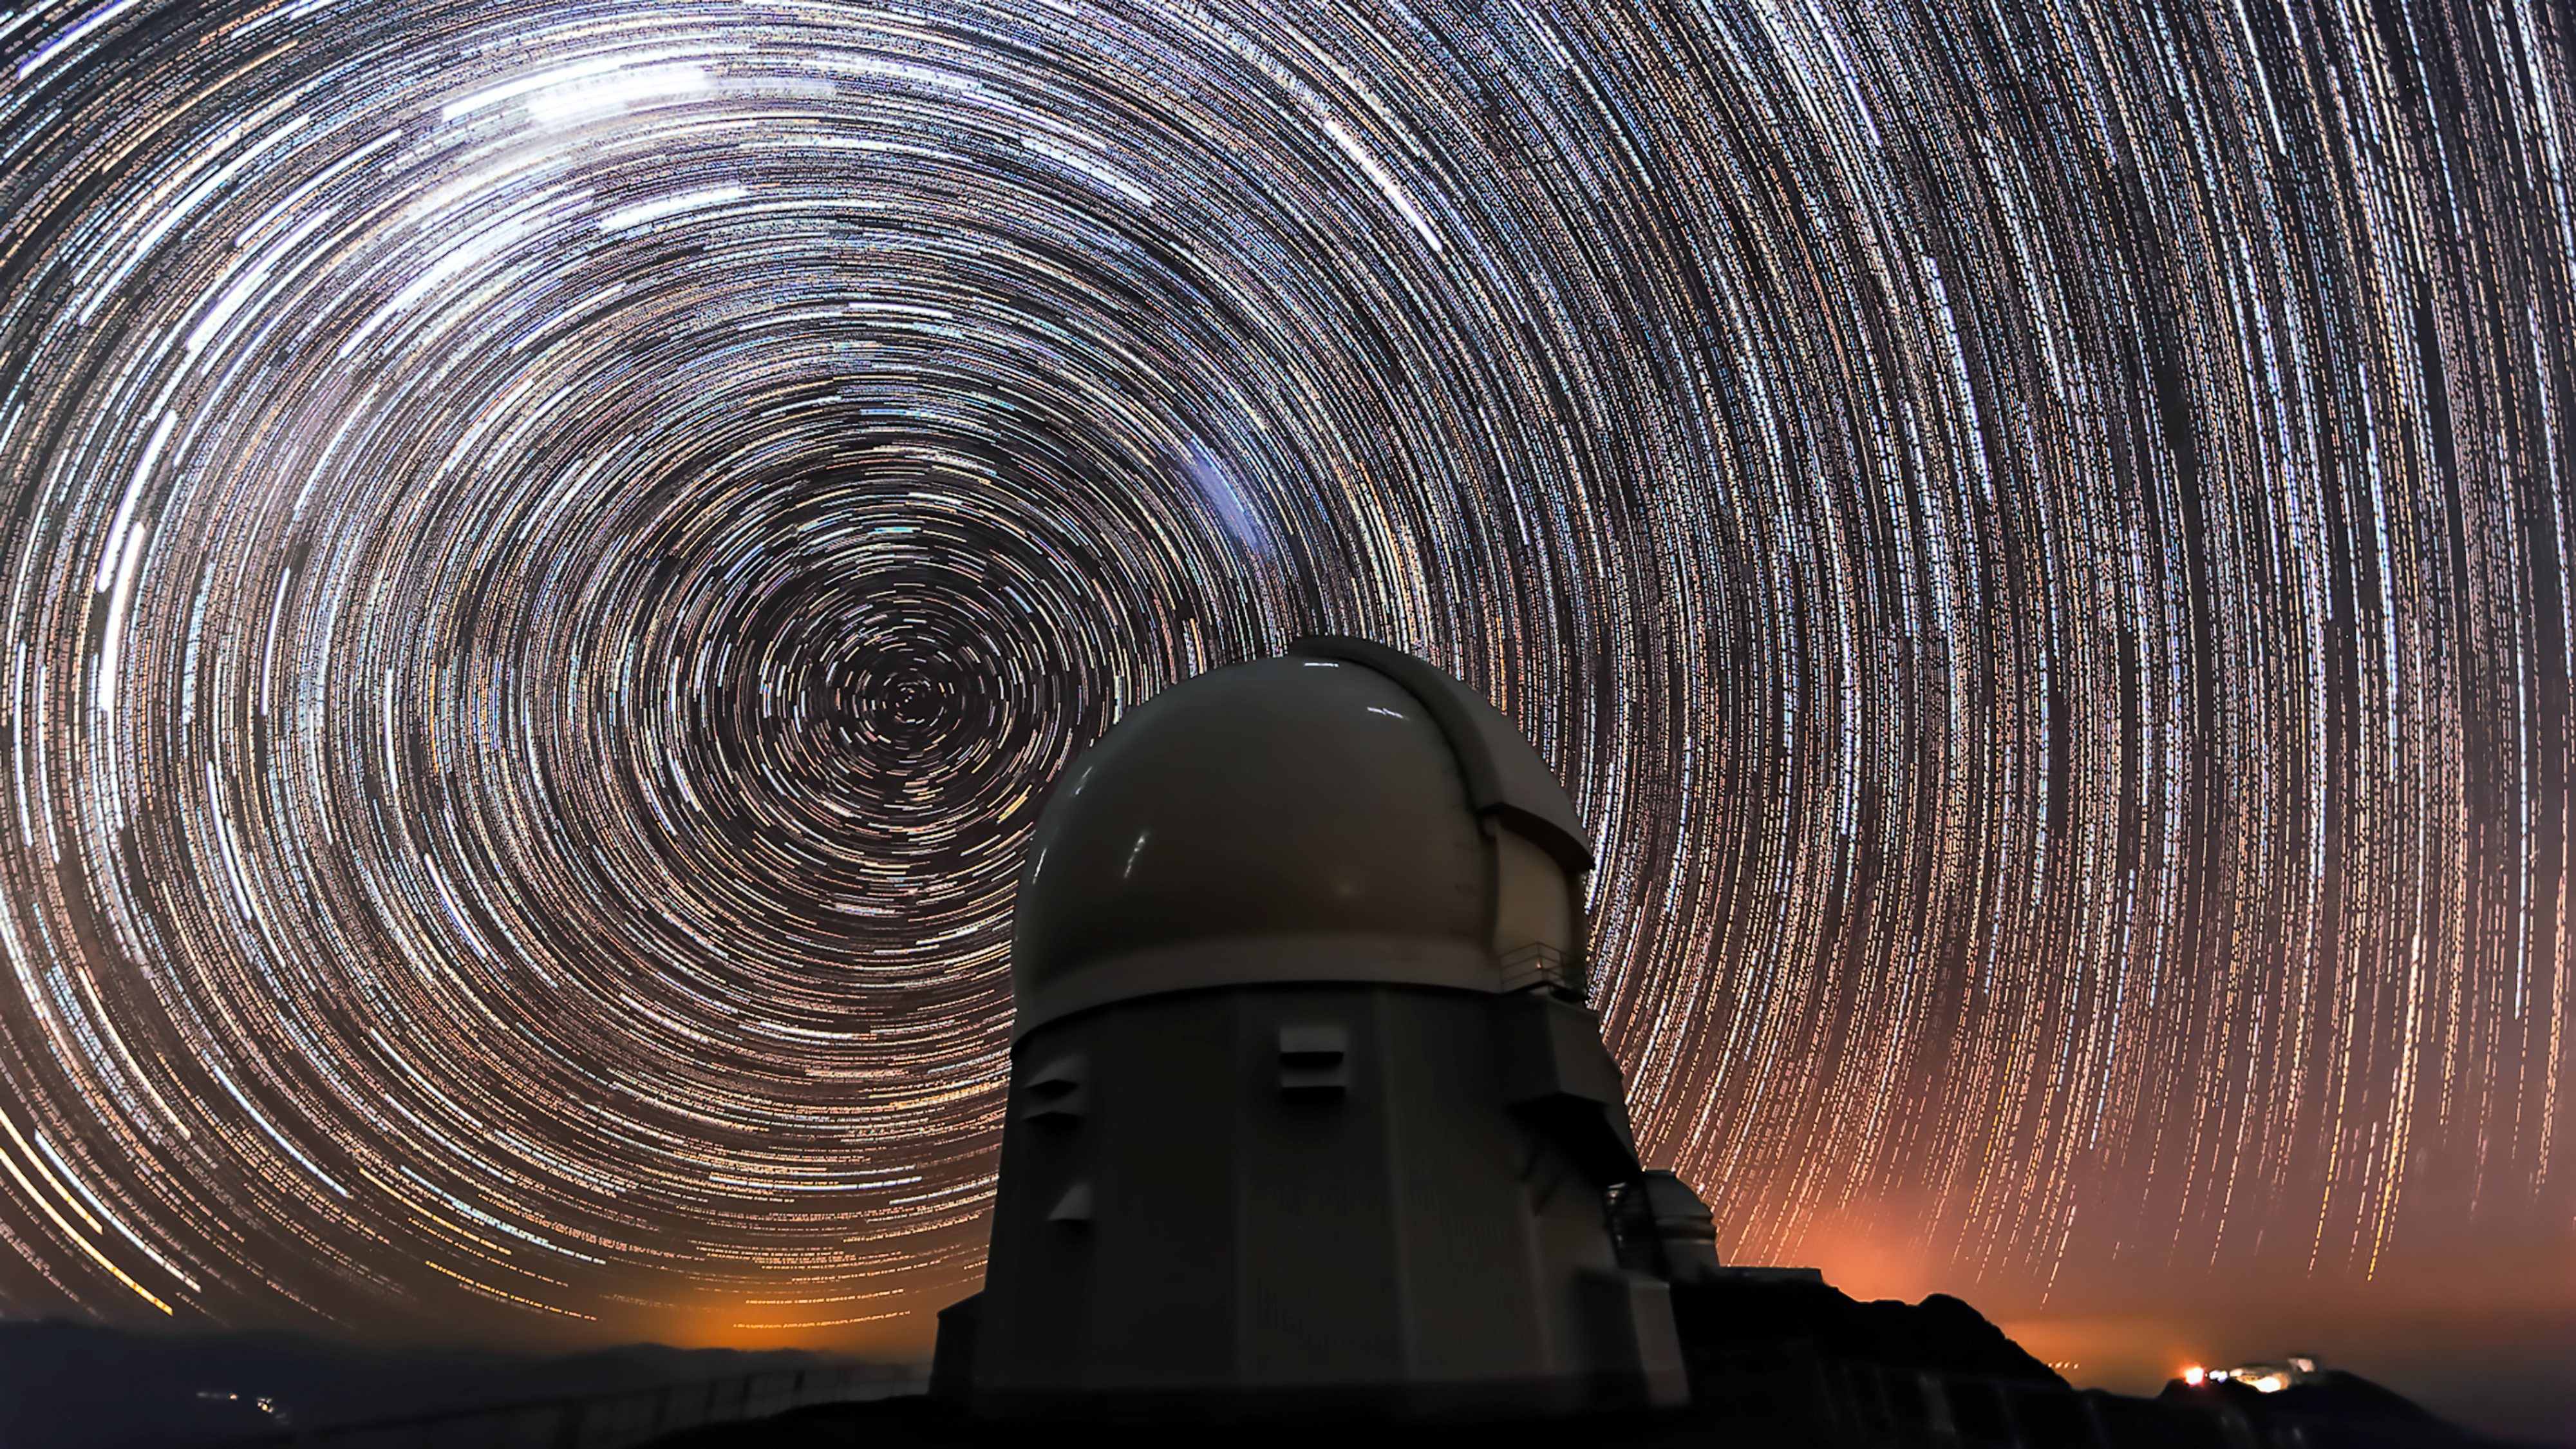

Star Trails Above SOAR

This image shows the SOAR Telescope located at Cerro Tololo, Chile.The stars appear to blur into trails over the course of the long photographic exposure time.

Credit: International Gemini Observatory/NOIRLab/AURA/NSF/M. Paredes